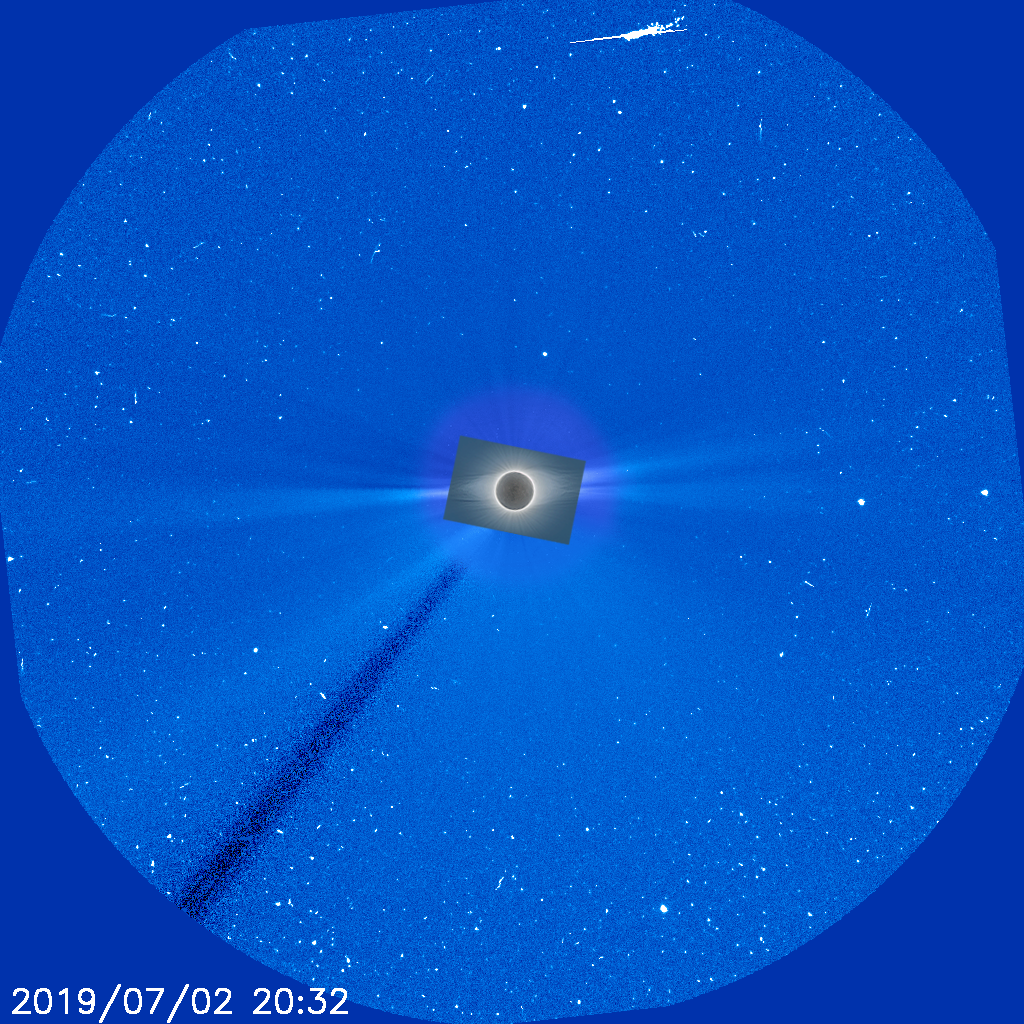

Inner and outer solar corona

This image combines two different sources to create fairly complete view of the Sun's corona rarely available to researchers, taken during the total solar eclipse visible from Chile on 2 July 2019. The outer blue portion of the image was taken by the LASCO instrument on the SOHO spacecraft during the eclipse. SOHO can observe the solar atmosphere all of the time by using an occulting disc to cover the Sun, in effect creating artificial eclipses from the spacecraft's point of view. However, this occulting disc has to be larger than the Sun in order to ensure it remains covered at all times, leaving an empty doughnut hole in the middle of all SOHO's images of the corona.

The centre of that doughnut hole can only be filled in during a total solar eclipse. Because the Moon covers the Sun much more precisely than SOHO does it reveals the inner corona SOHO cannot observe. In this case, the image was taken from ESO's La Silla Observatory, and the intricate but normally invisible inner corona is visible in exquisite detail. Combining it with a SOHO image taken at the same time gives the rare opportunity to view both the inner and outer corona together — providing a unique window into our active star.

Credit: ESO/P. Horálek/SOHO (ESA & NASA)